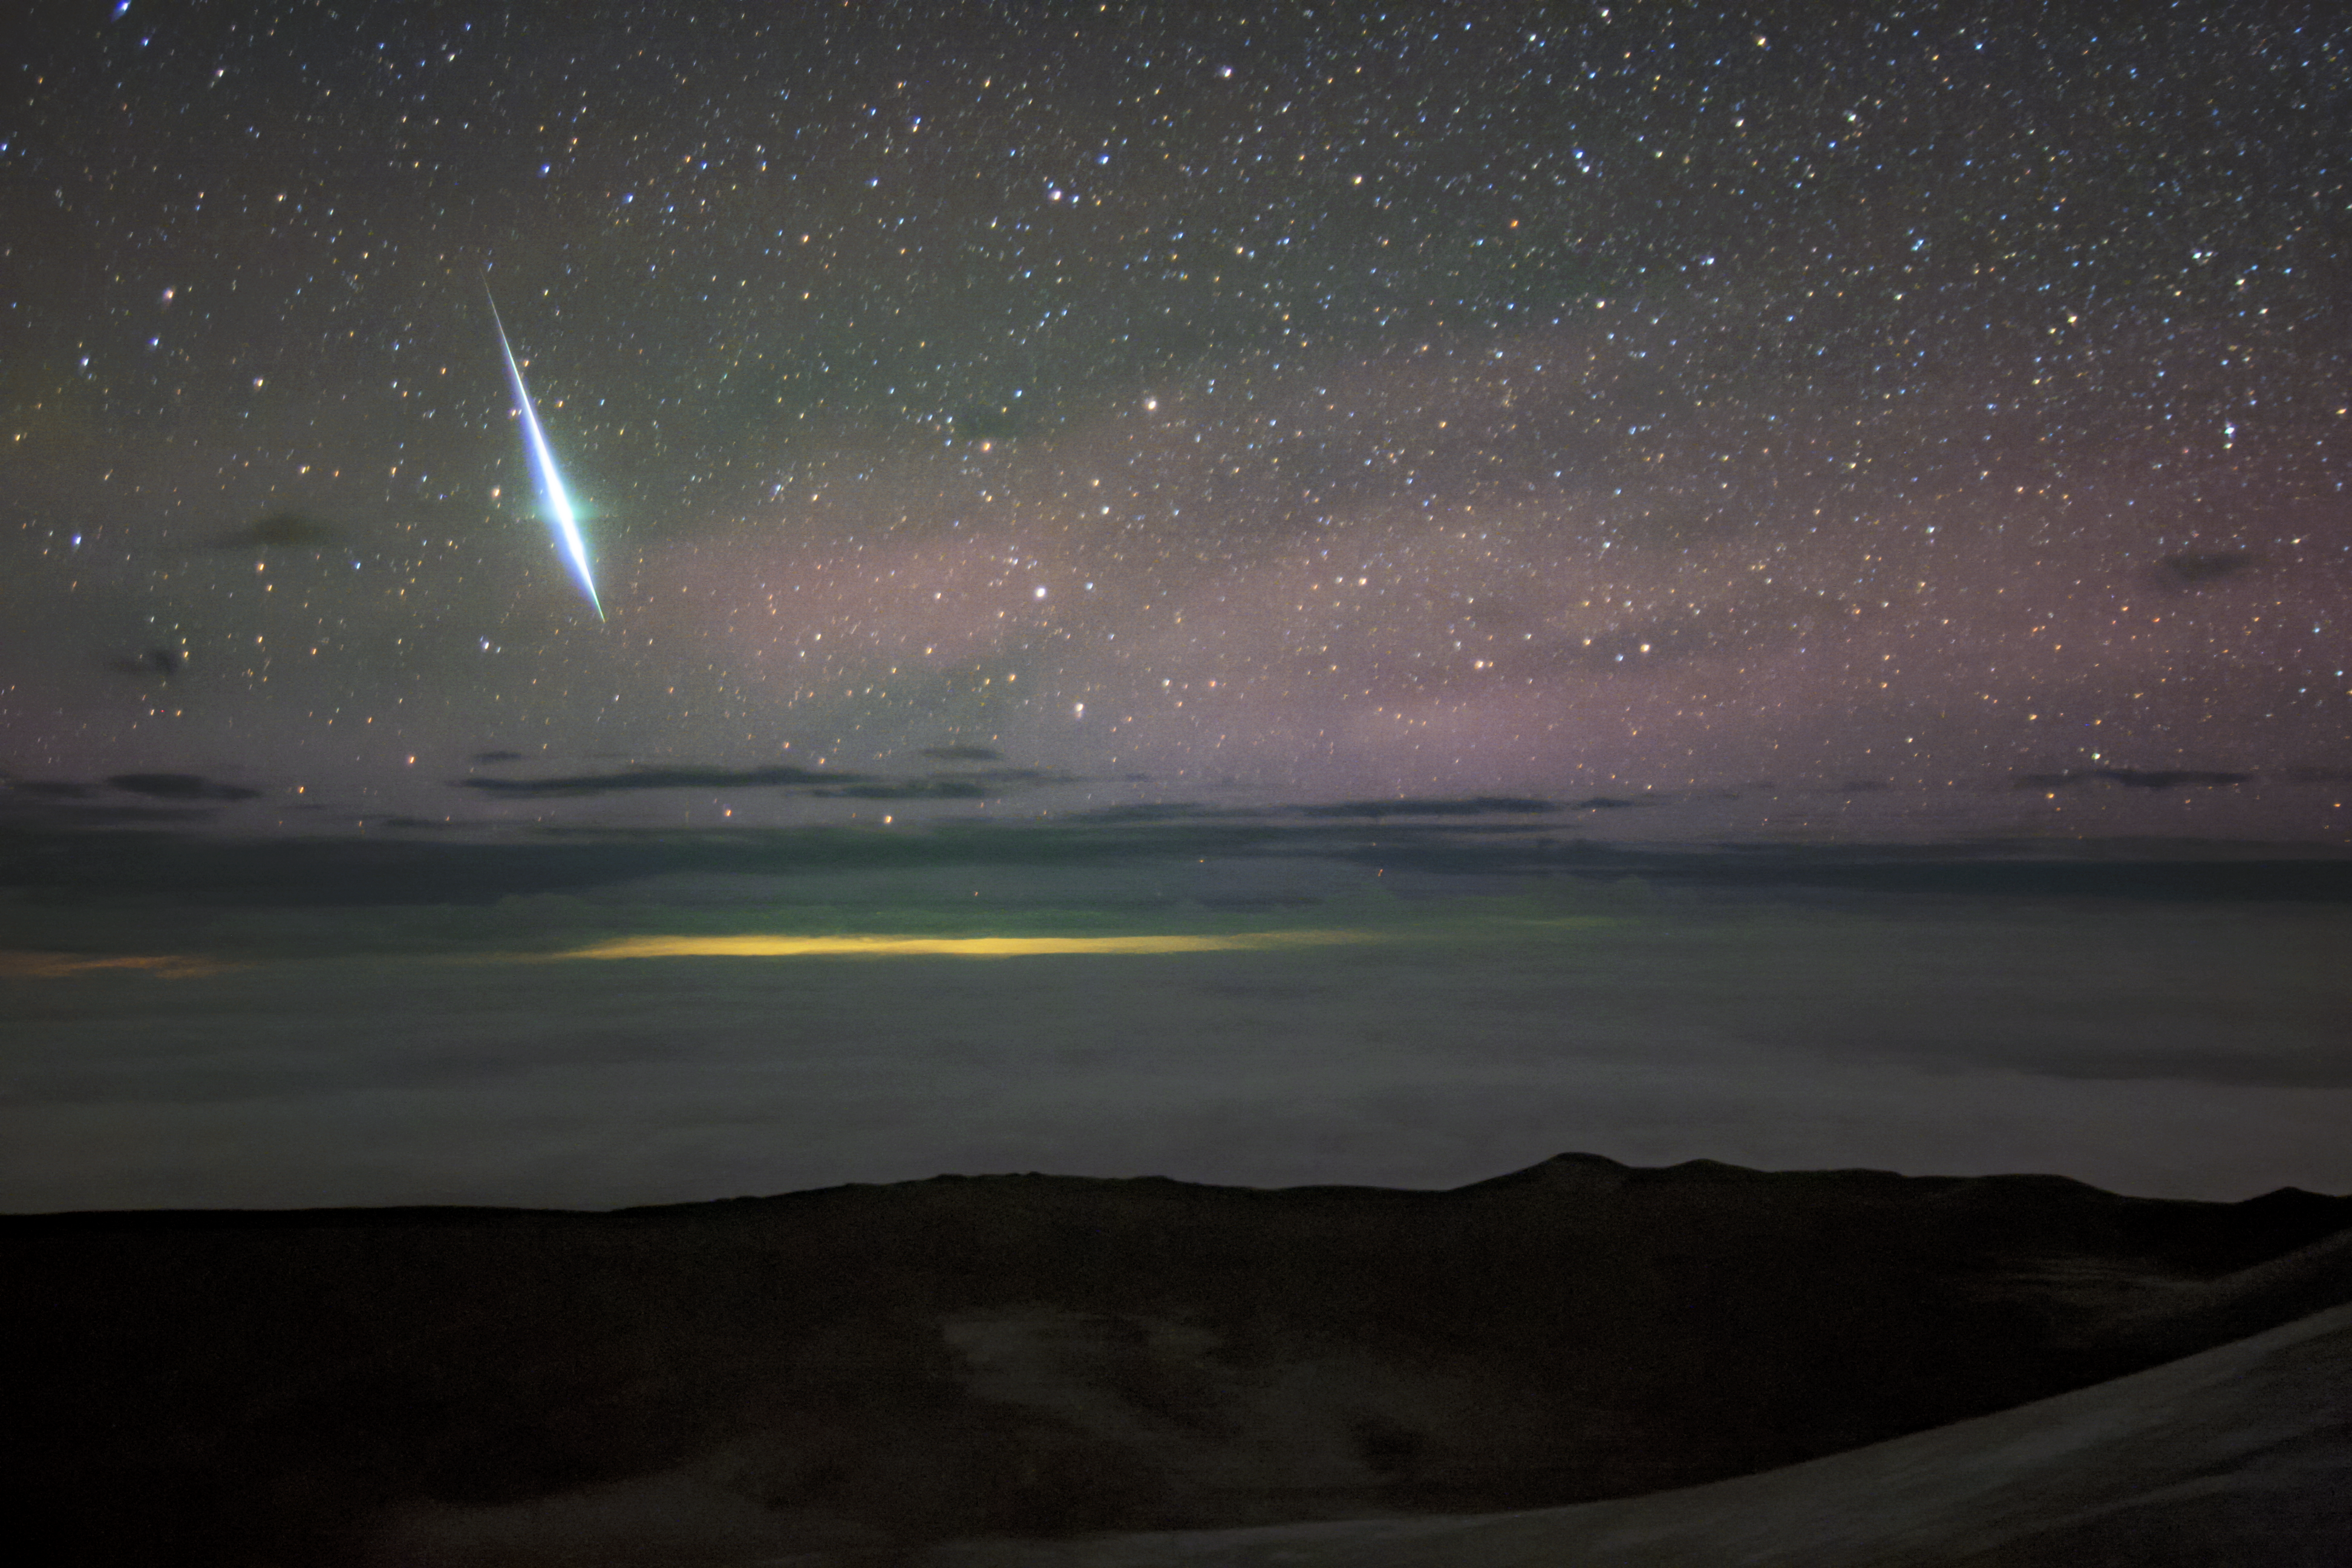

Geminid over Gemini December 2020

A brilliant Geminid fireball over Gemini North on Maunakea on the island of Hawai‘i 13 December 2020. The light in the horizon below the clouds is from Hilo.

Credit: International Gemini Observatory/NOIRLab/NSF/AURA